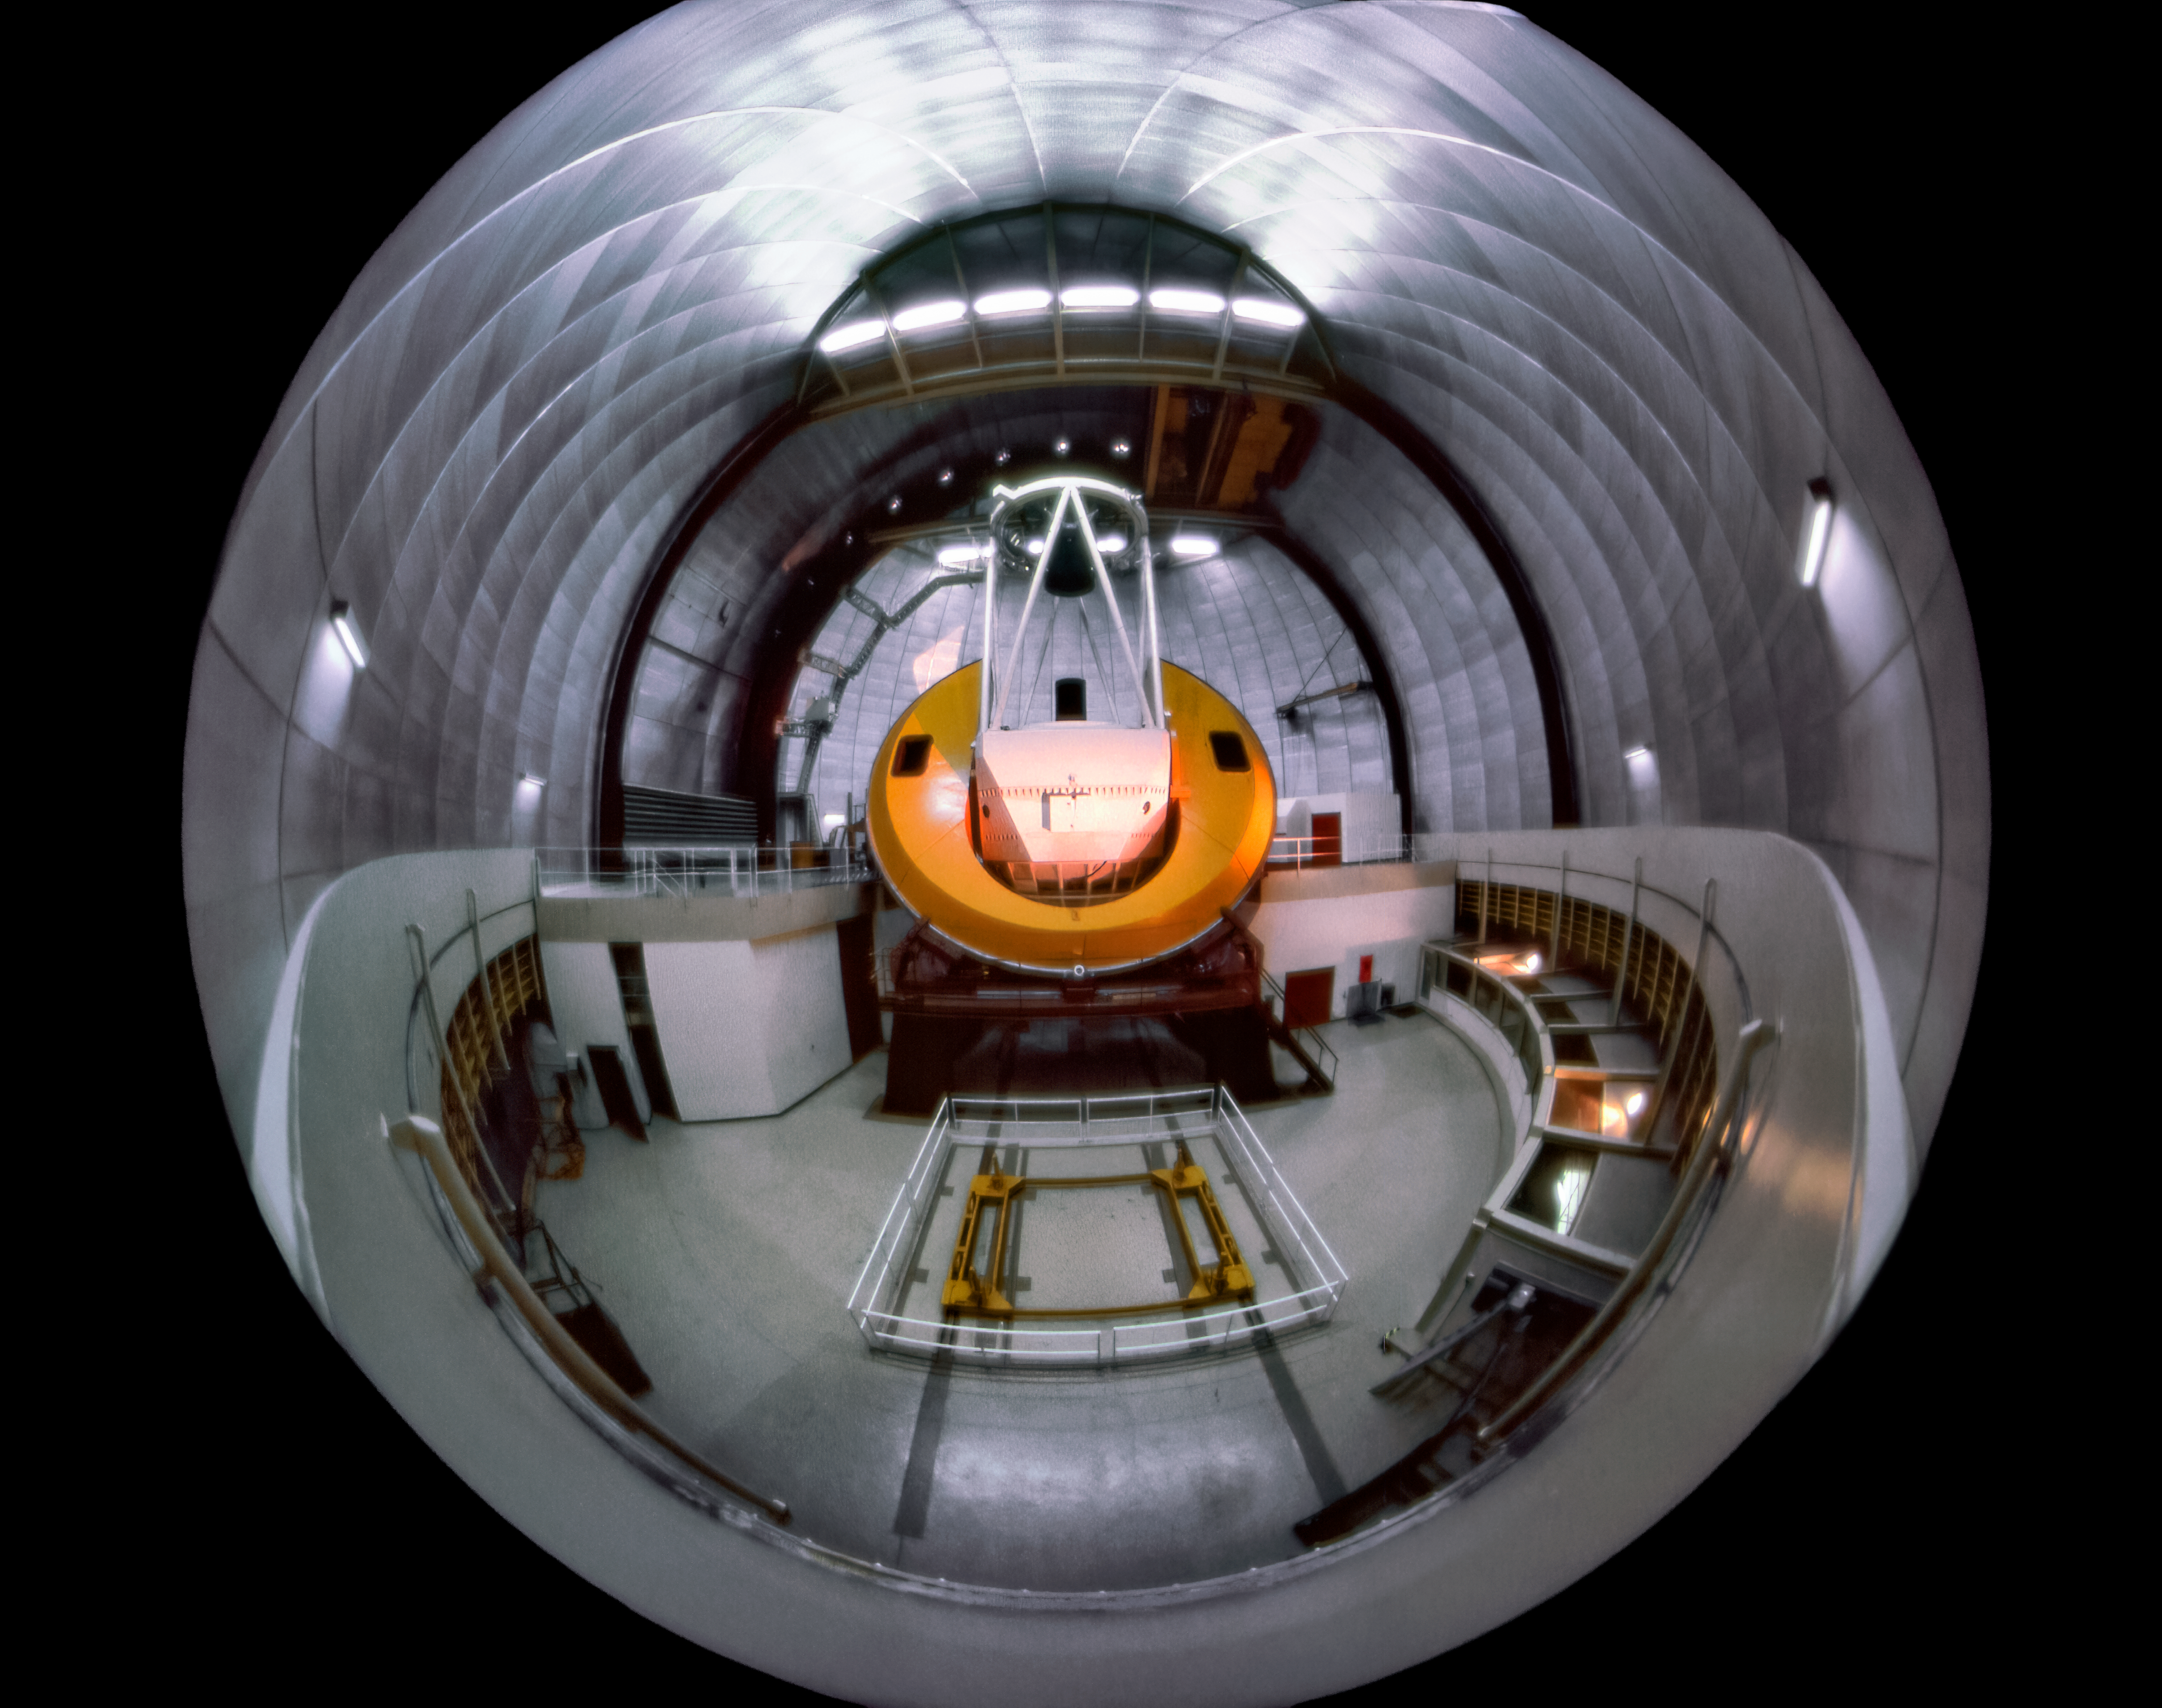

Fisheye of the Mayall 4-meter telescope in the 70s

Carey Portnoy, a former Technical Assistant at NSF Kitt Peak National Observatory, captured this fisheye image in the late 1970s. It shows the interior of the NSF Nicholas U. Mayall 4-meter Telescope.

This image is part of NSF NOIRLab’s historical archives.

Credit: KPNO/NOIRLab/NSF/AURA/C. Portnoy